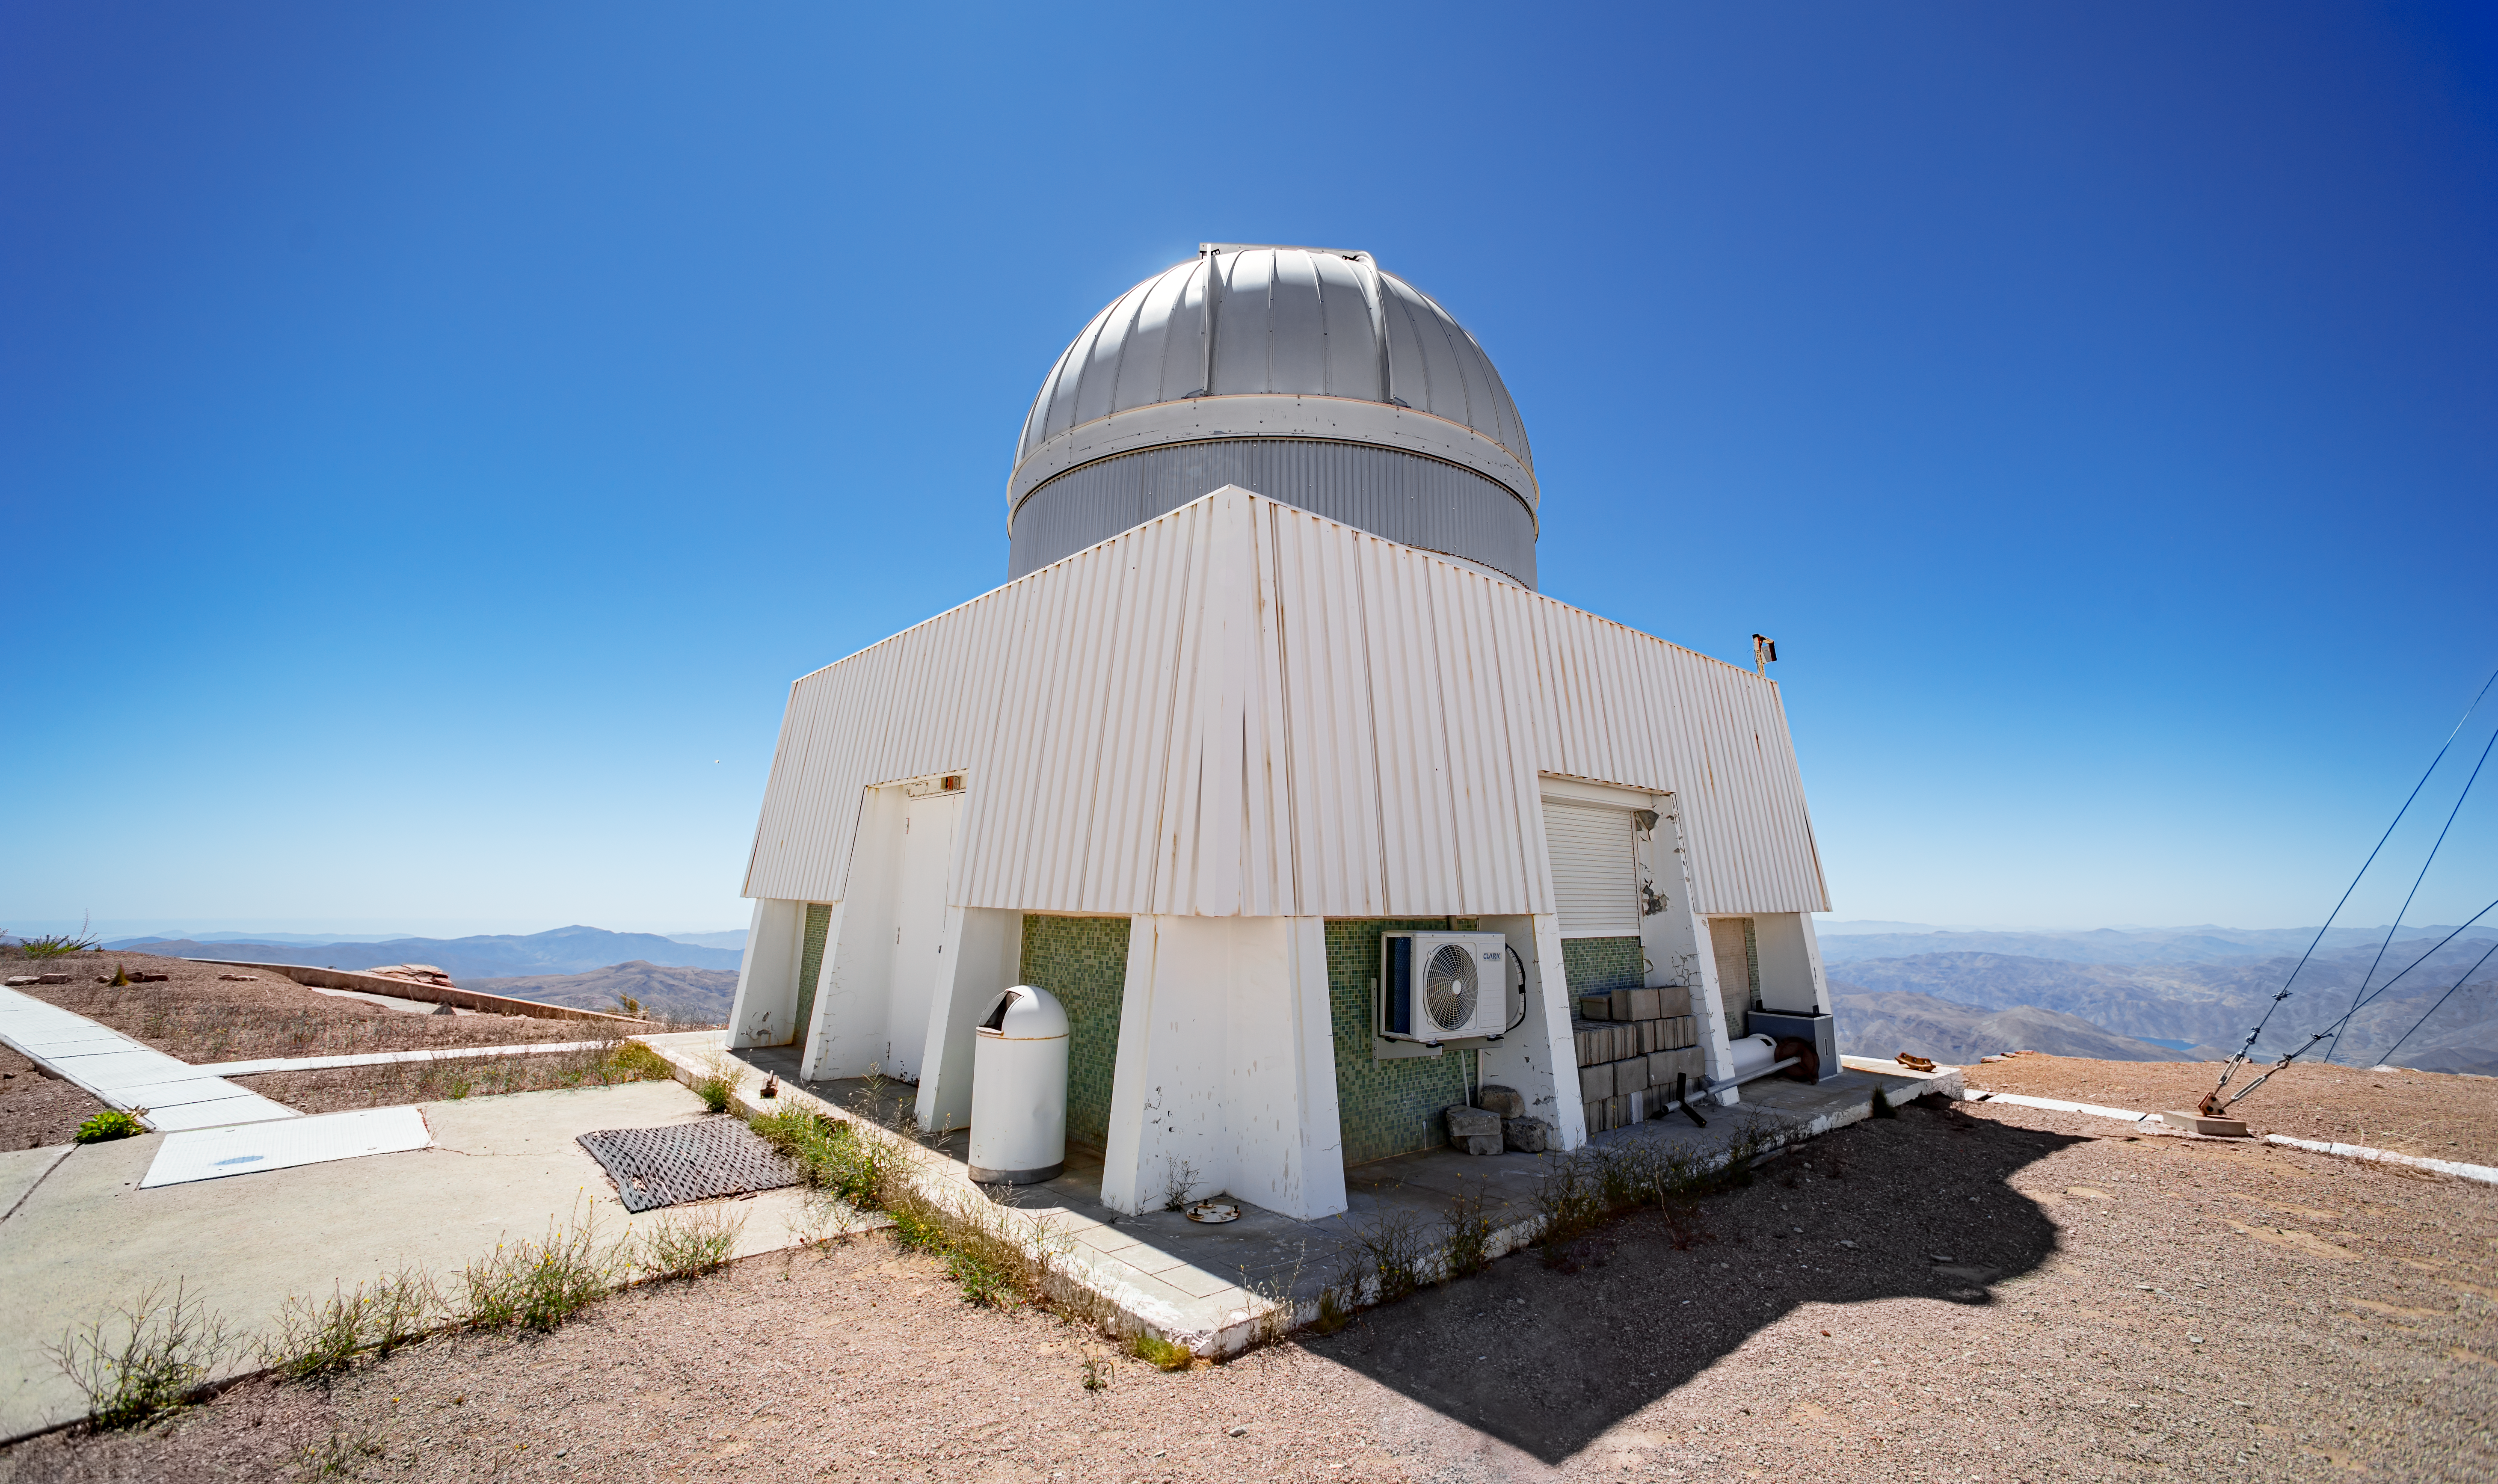

USNO Deep South Telescope Dome

This dome houses the USNO Deep South Telescope, built by the US Naval Observatory.

Credit: CTIO/NOIRLab/NSF/AURA